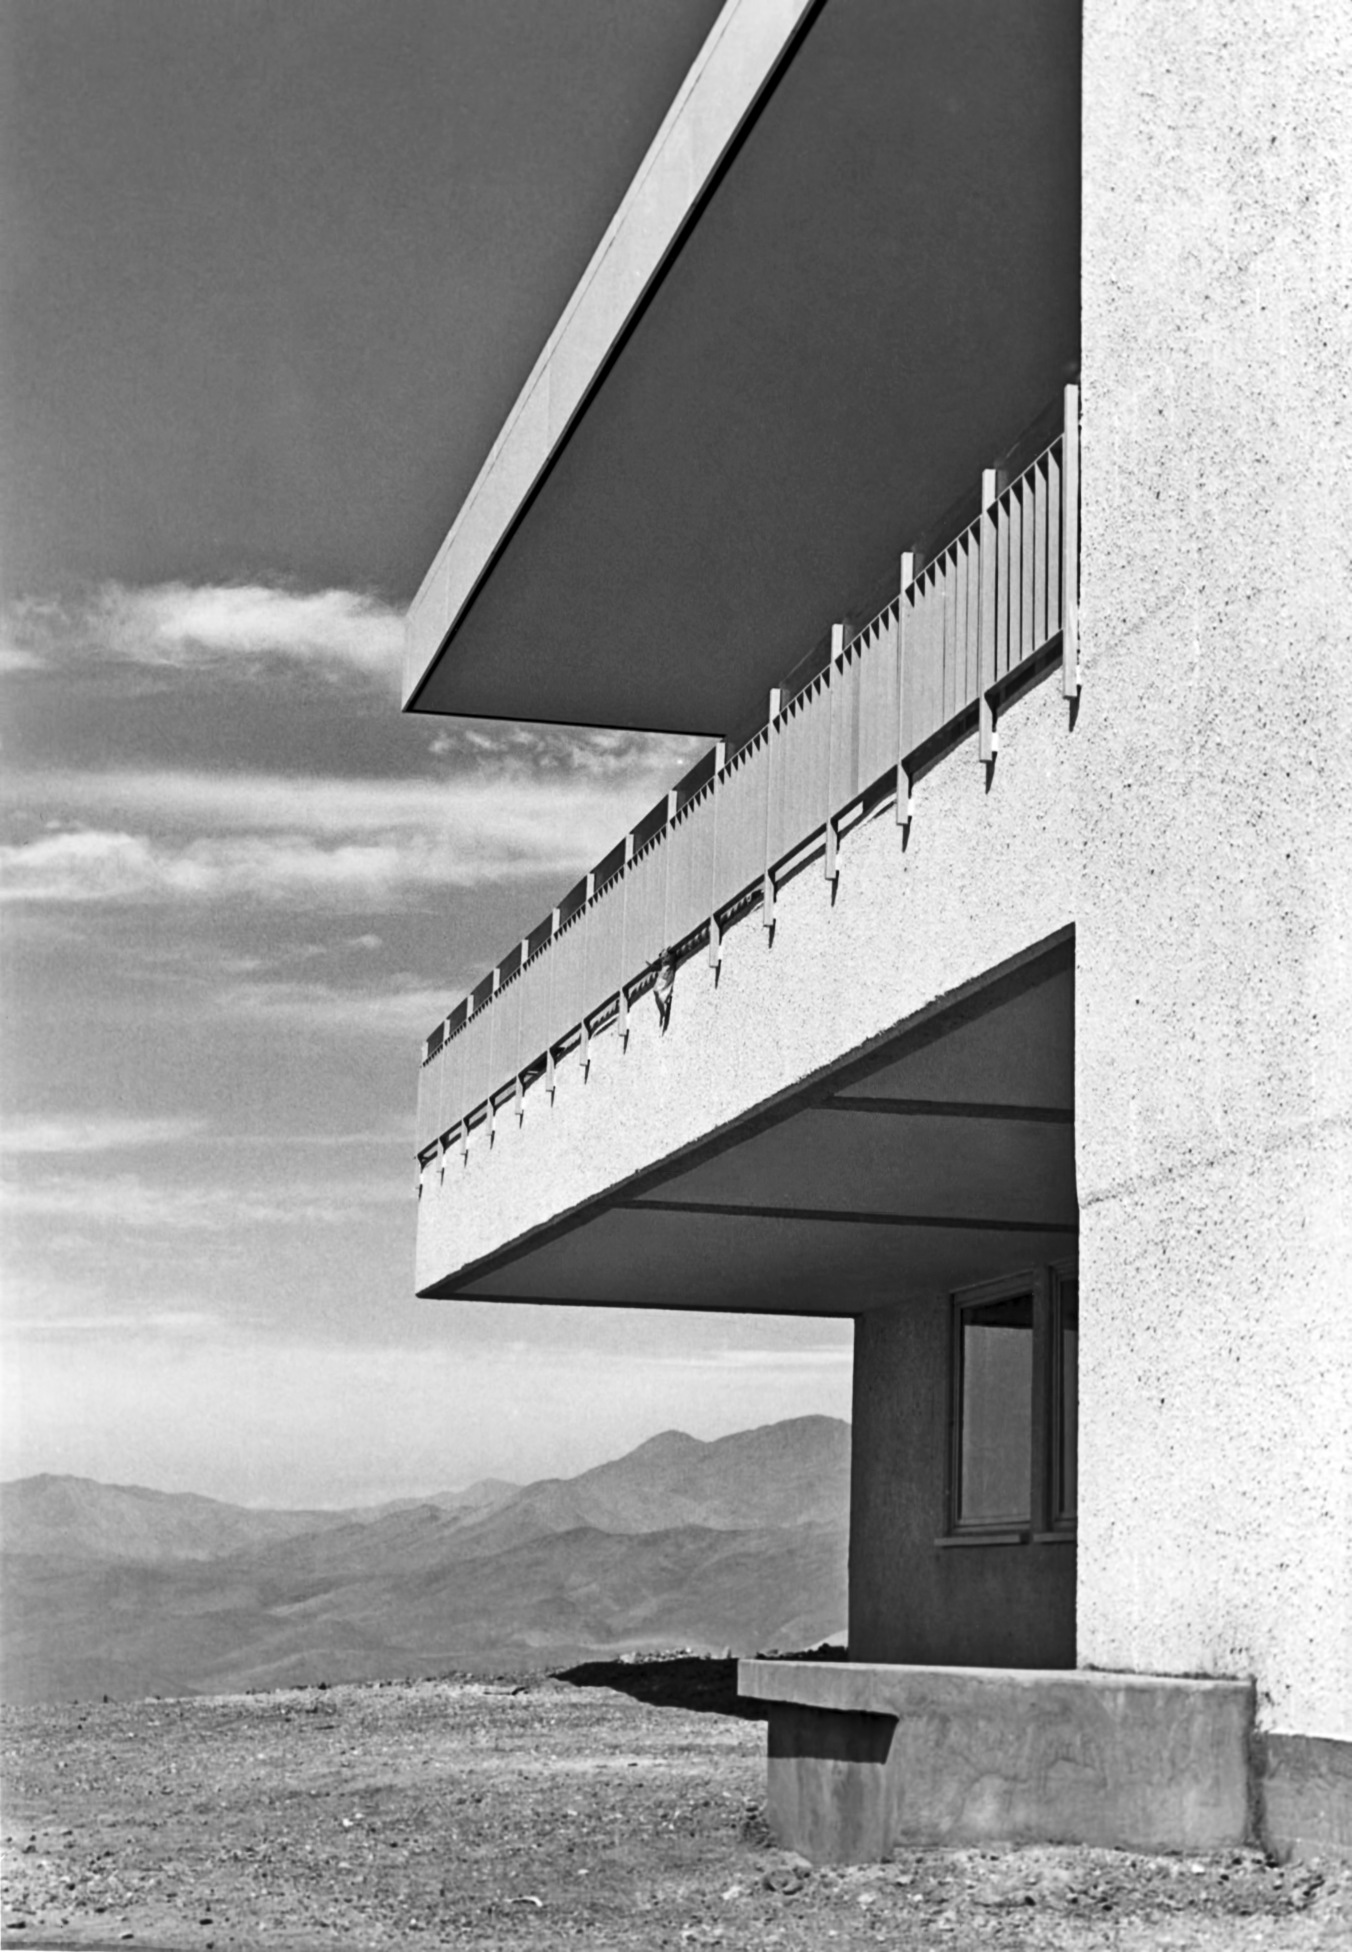

The Hotel at La Silla

Detail of the facade of the Hotel at ESO's La Silla Observatory, in 1969.

Credit: ESO/Hochtief